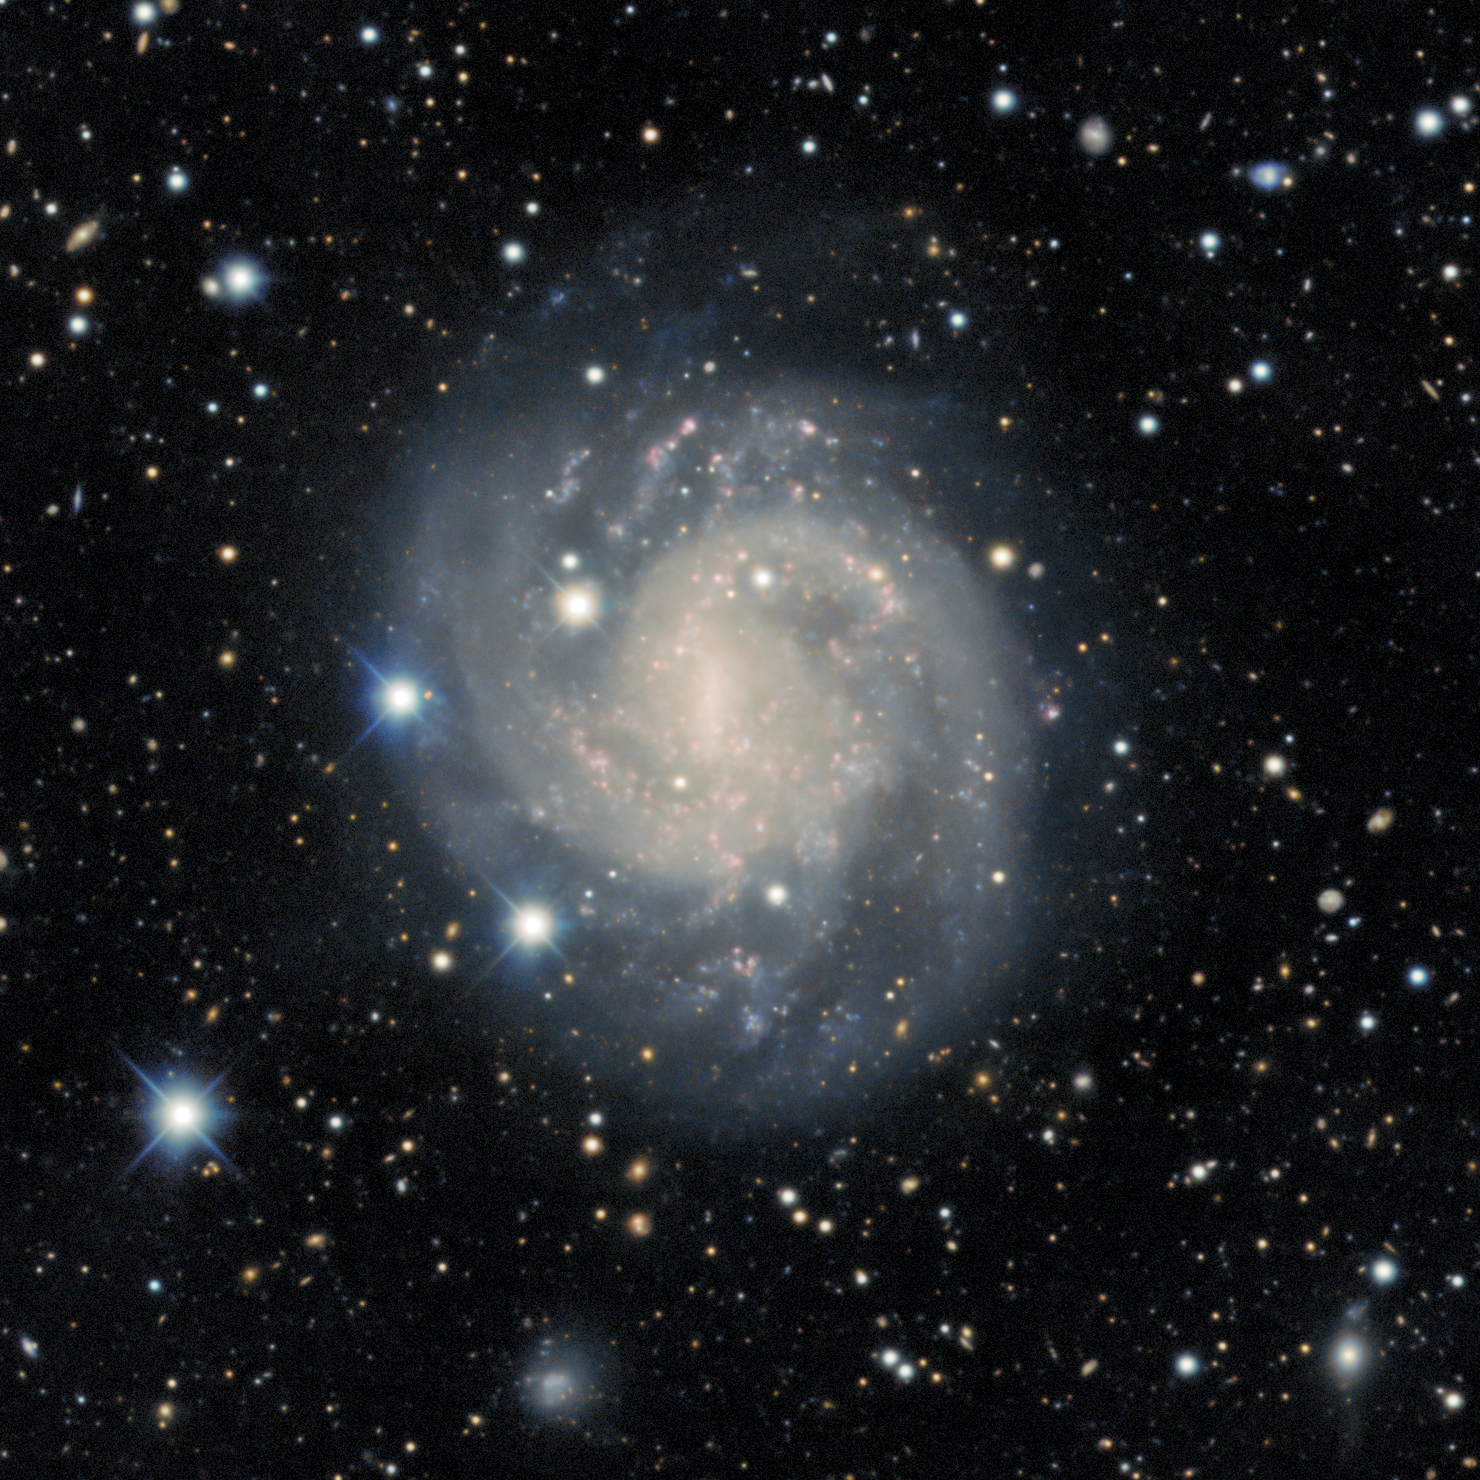

Face-on spiral galaxy ESO 440-11

The face-on spiral galaxy ESO 440-11

Credit: DESI Legacy Imaging Surveys/LBNL/DOE & KPNO/CTIO/NOIRLab/NSF/AURAImage processing: T.A. Rector (University of Alaska Anchorage/NSF NOIRLab), M. Zamani (NSF NOIRLab), R. Colombari (NSF NOIRLab) & D. de Martin (NSF NOIRLab)